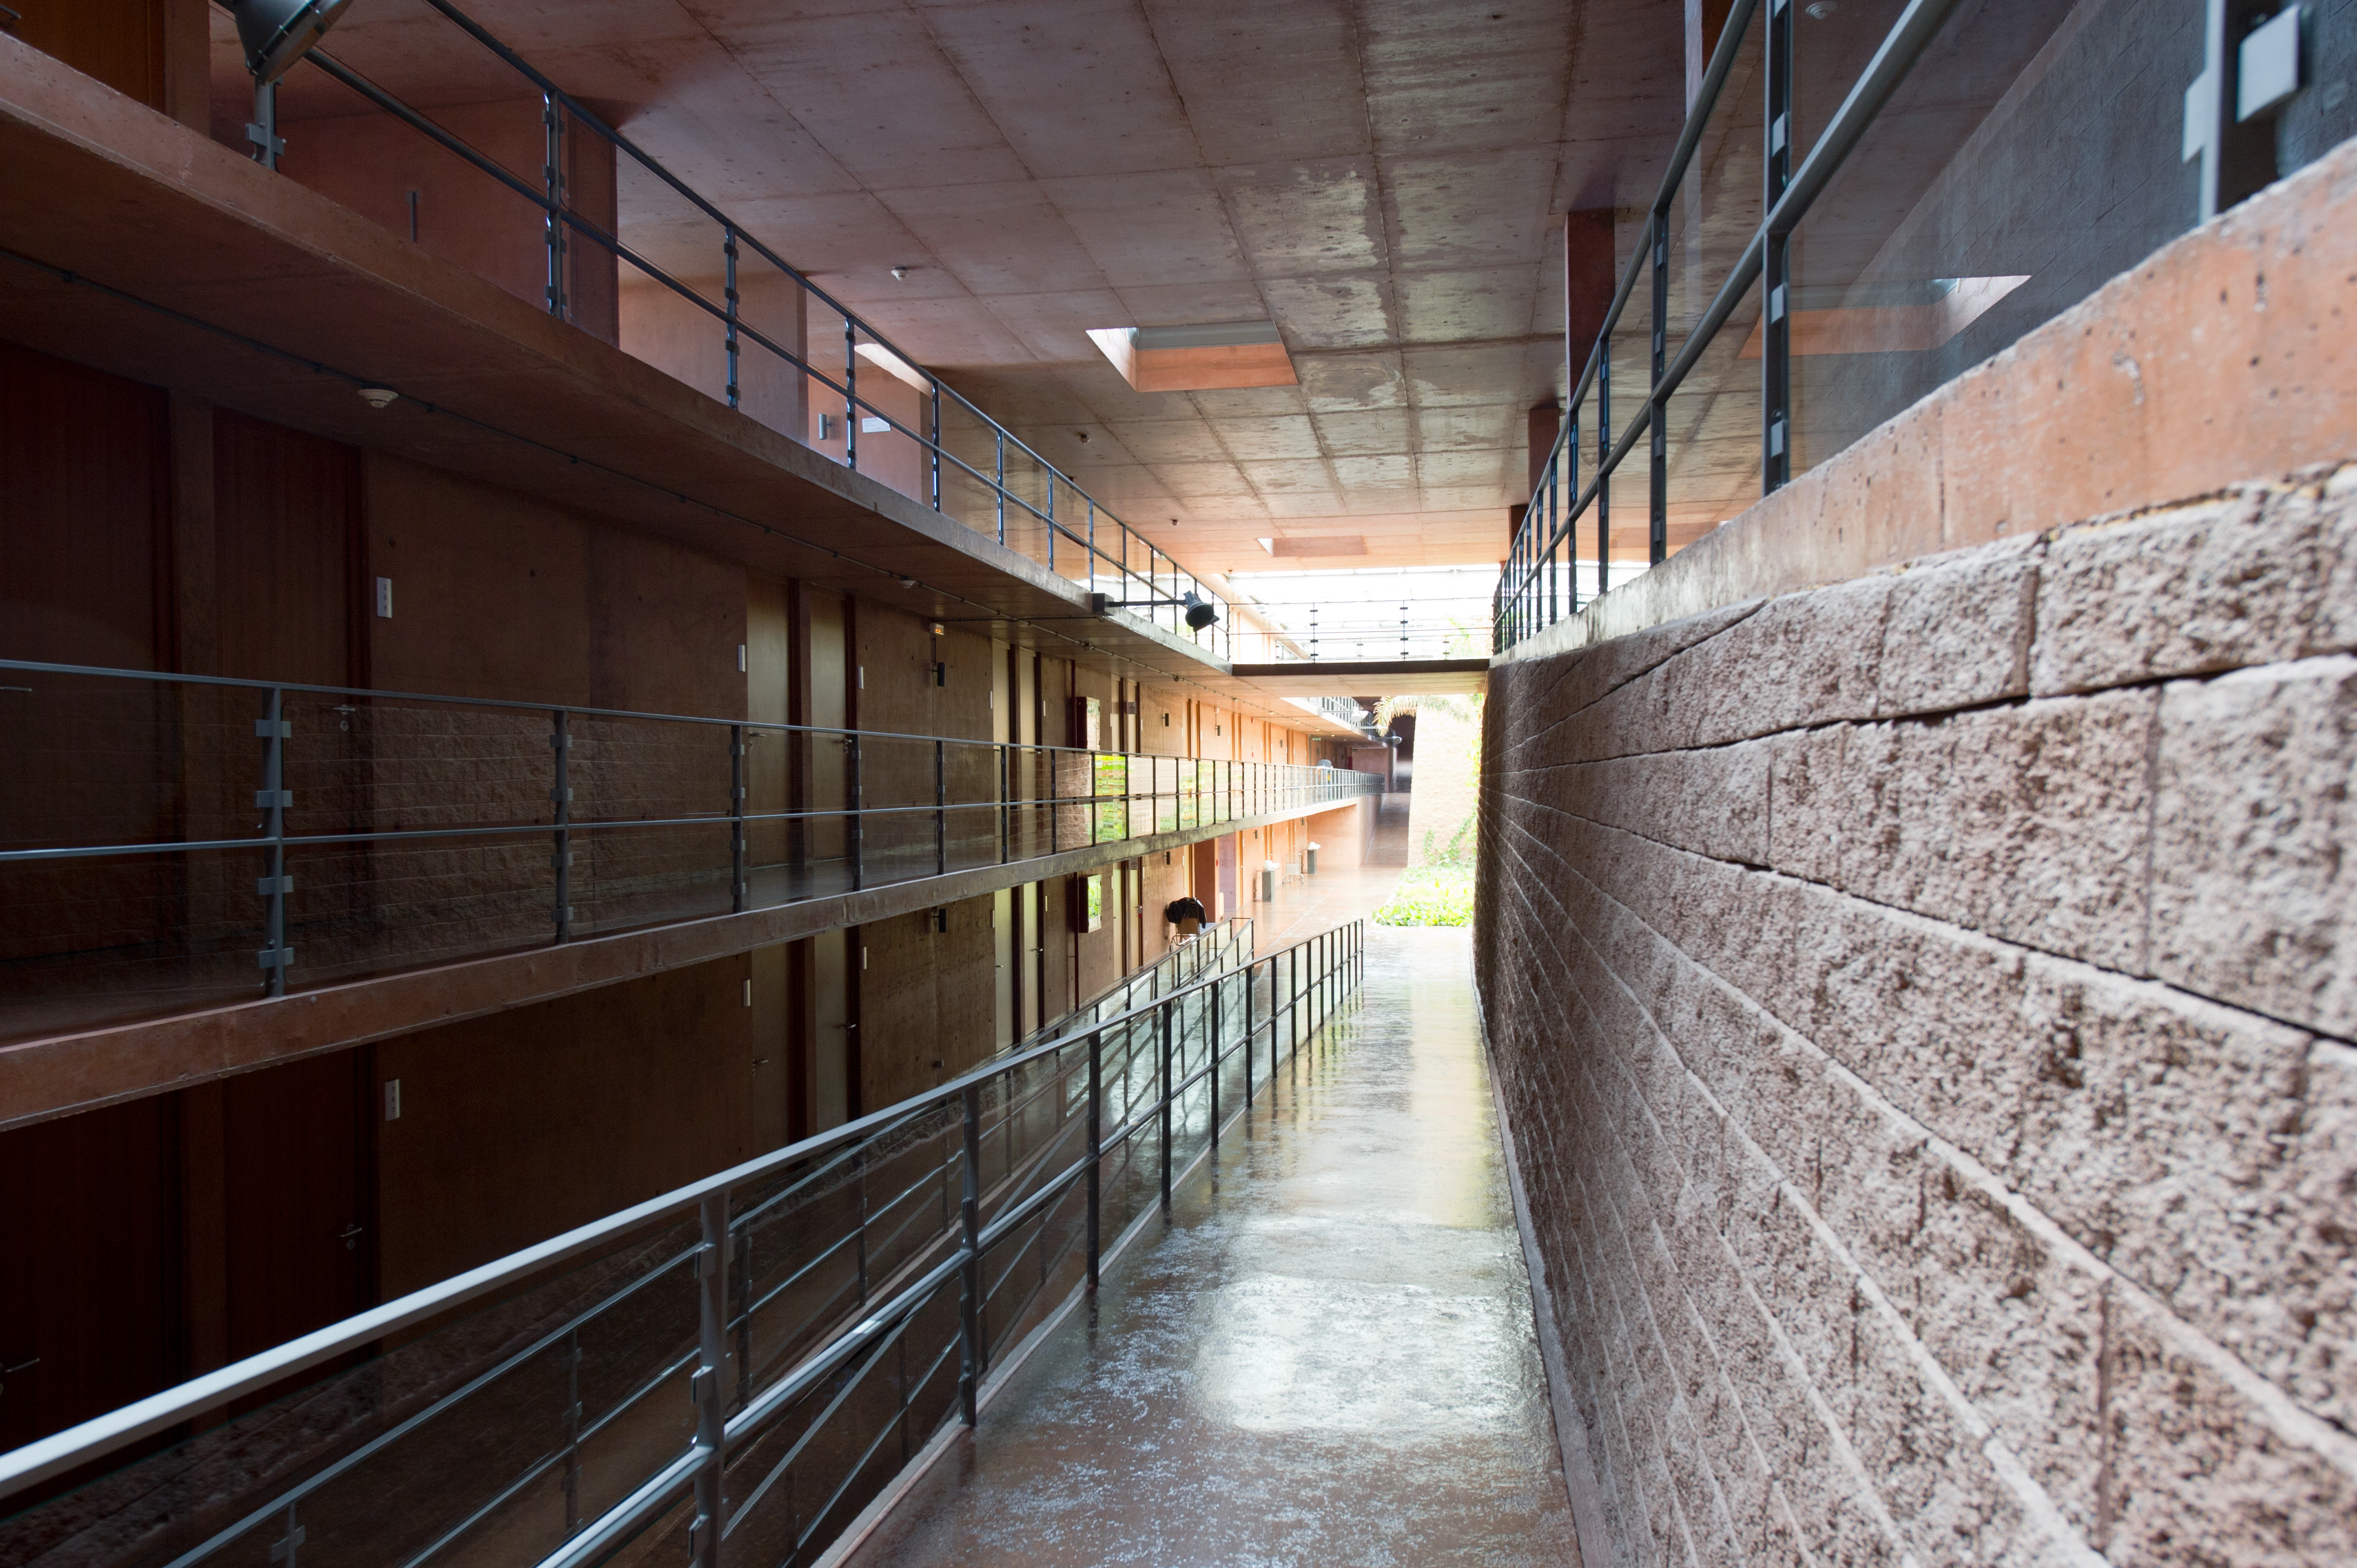

Stonework

A view inside the Residencia, home away from home for astronomers working at Paranal.

Credit: ESO/C. Malin